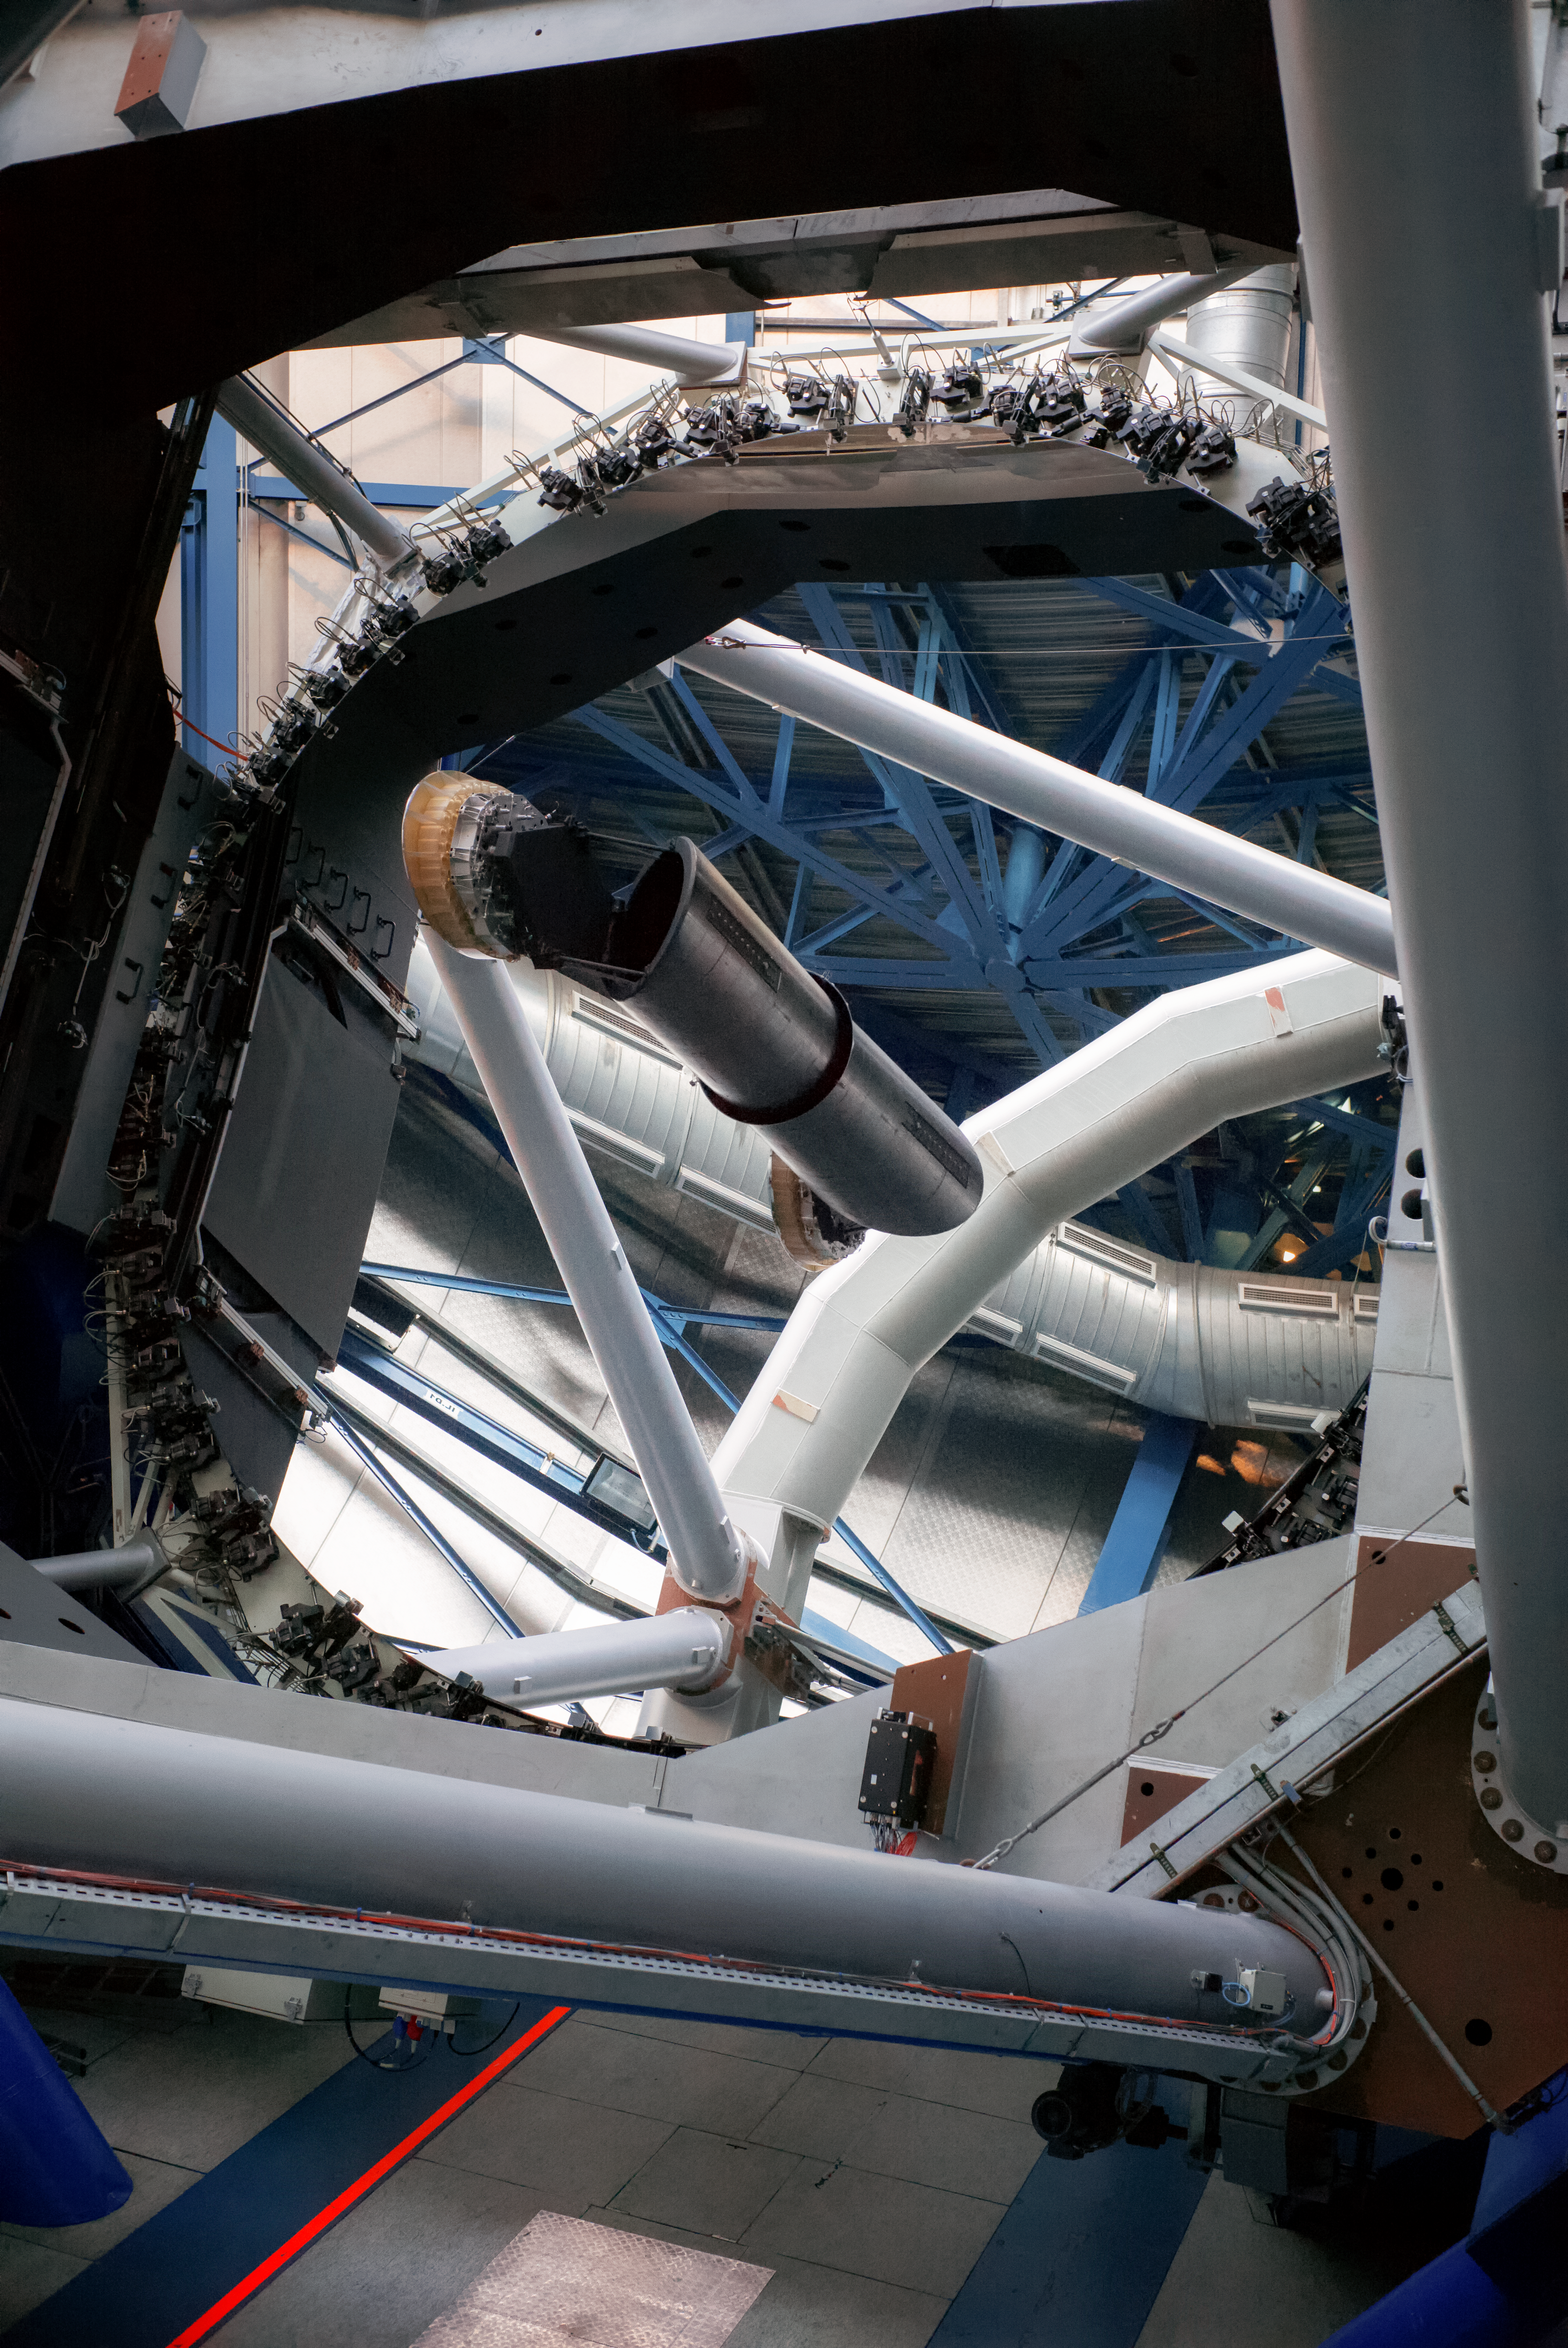

Mirror and internal structure of UT3 "MELIPAL"

The image shows part of the internal structure of the UT3 telescope, "MELIPAL". The camera is focusing both the floor of this giant complex (follow the blue straight lines) and the 8.2-diameter mirror of the telescope, which reflects the upper part of the telescope and the ceiling of the complex. MELIPAL, which means Southern Cross in the Mapuche language, is part of the four telescopes of the VLT, the Very Large Telescope of ESO, situated in the astronomical observatory of Paranal.

Credit: E. Facon/ESO